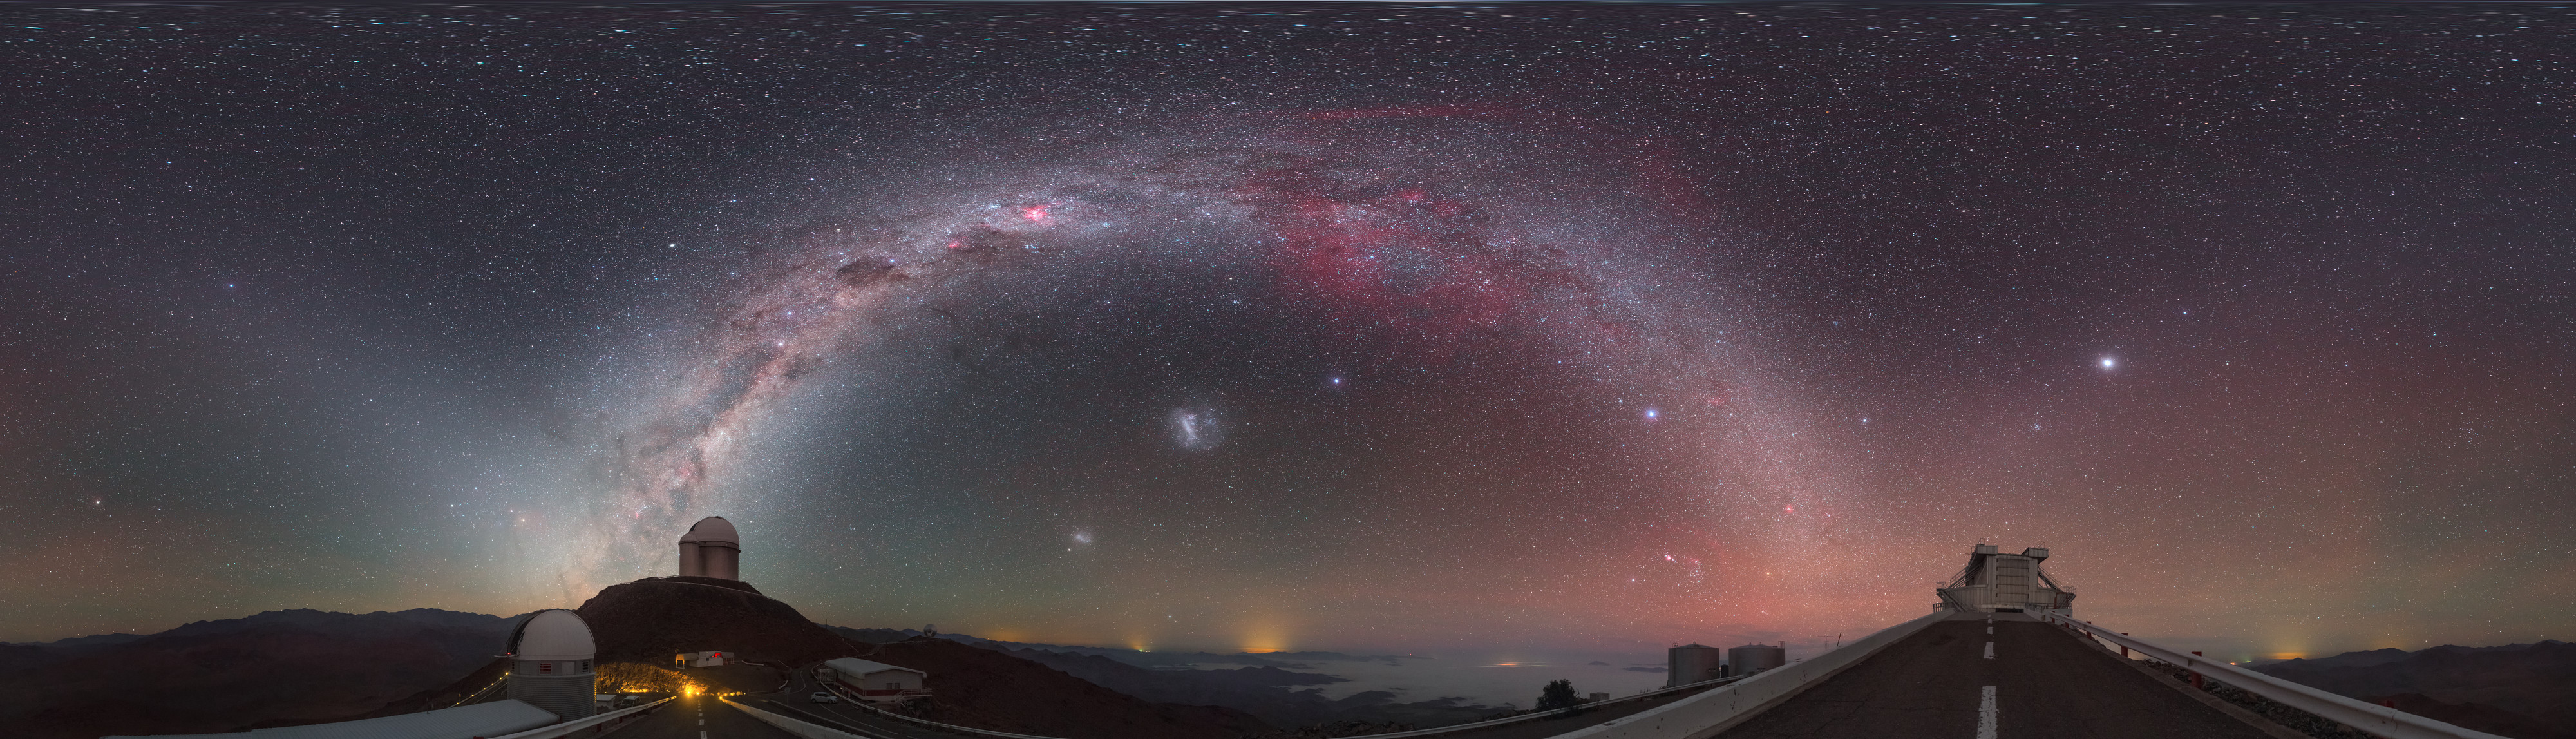

Zodiac in the morning

This striking image was captured using a fish-eye lens, giving it the distinctive look of a circular window, peering into a different world. Here the landscape at the La Silla observatory in Chile can be seen wrapped around the edge, with the constellations of the Zodiac splashed across the early morning sky.

Credit: ESO/P. Horálek